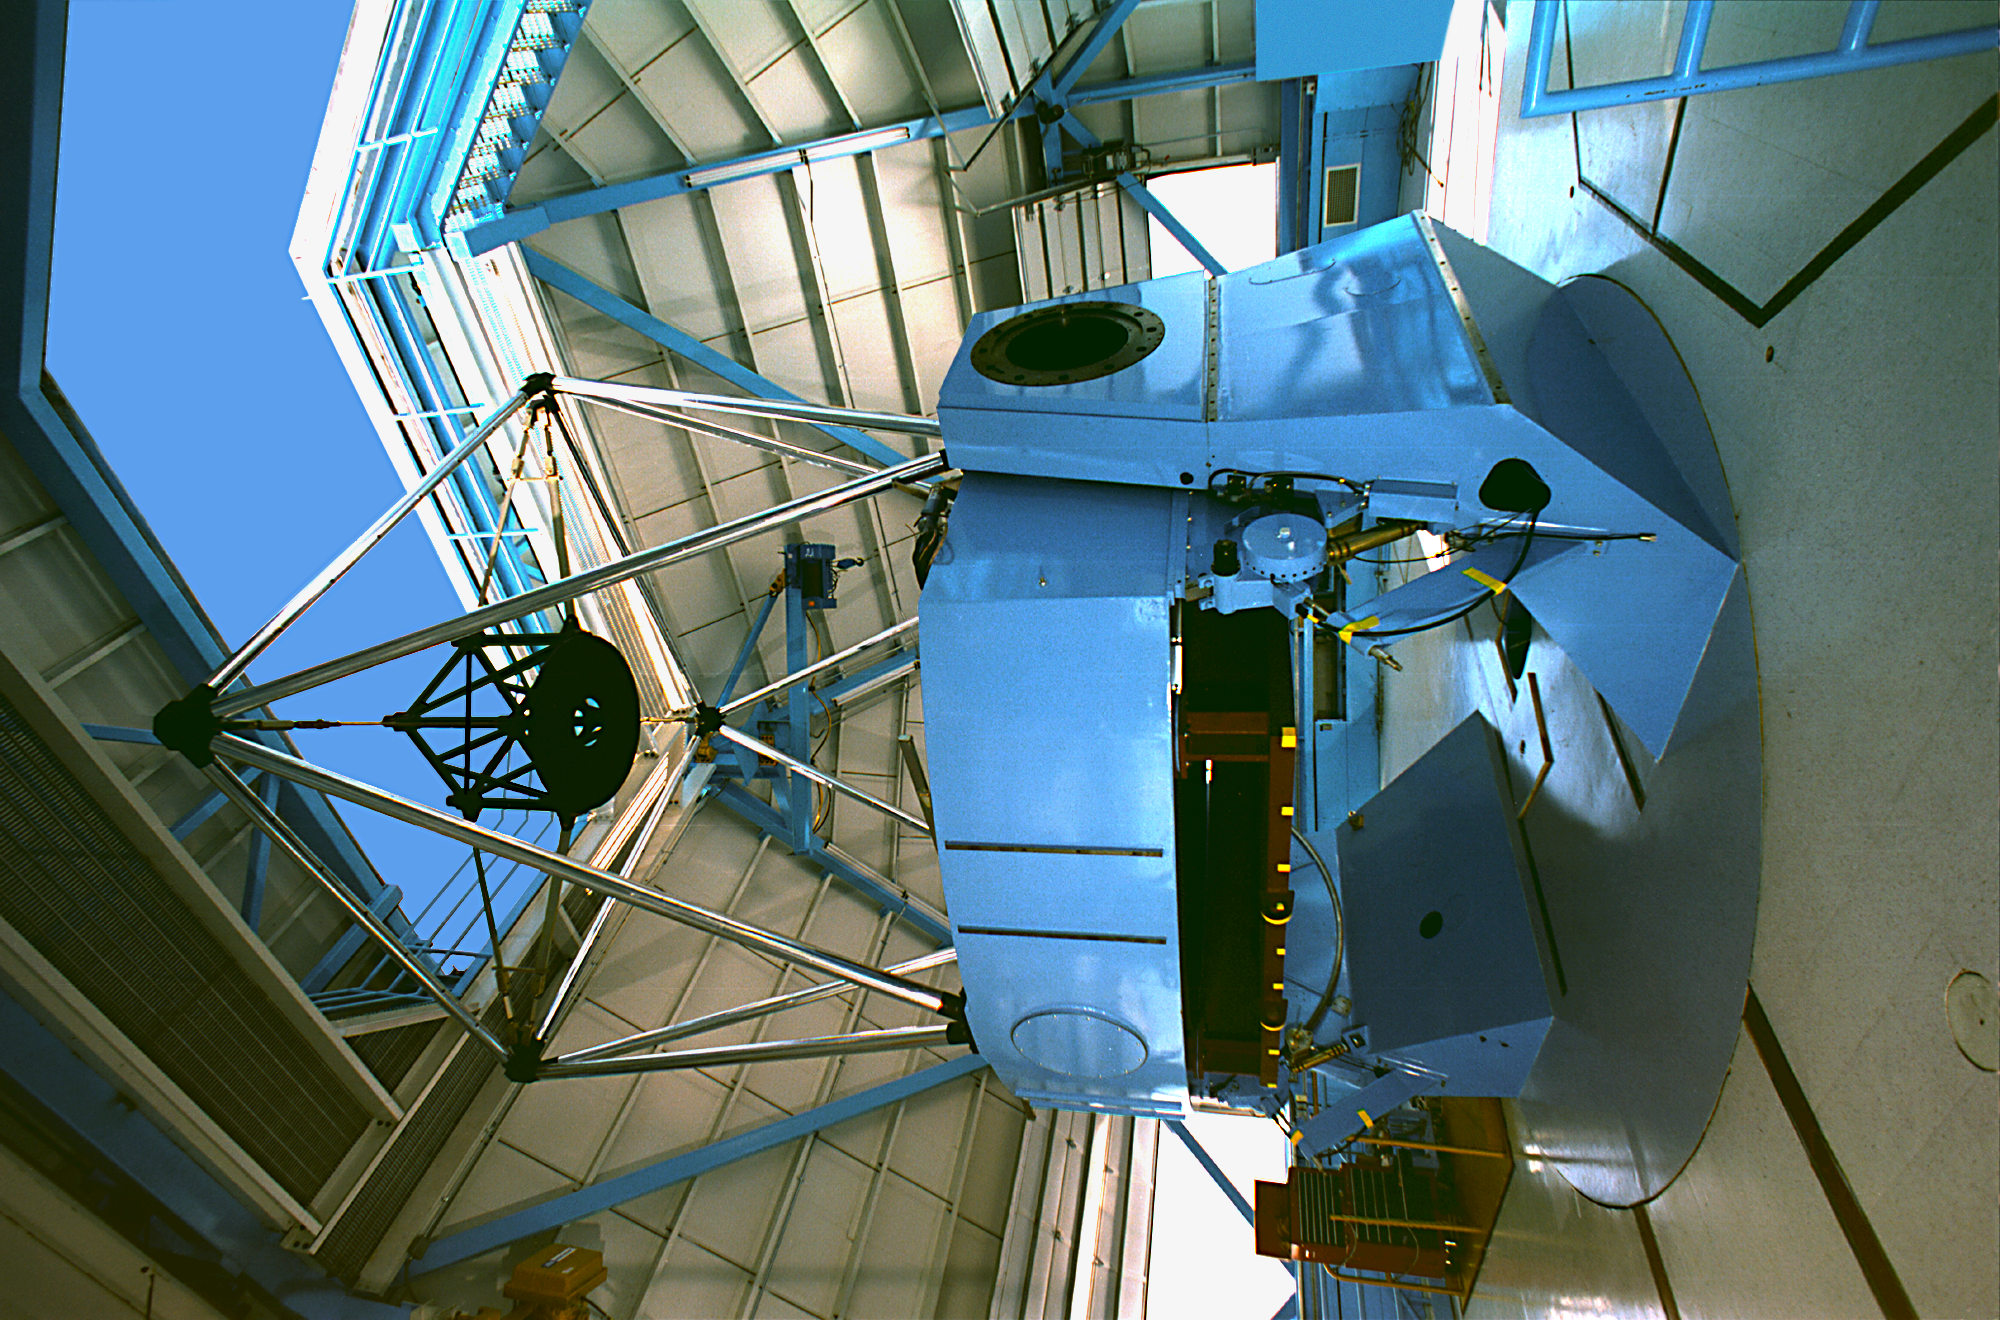

WIYN 3.5-meter Telescope interior

WIYN 3.5-meter Telescope interior.

Credit: KPNO/NOIRLab/NSF/AURA/P. Marenfeld